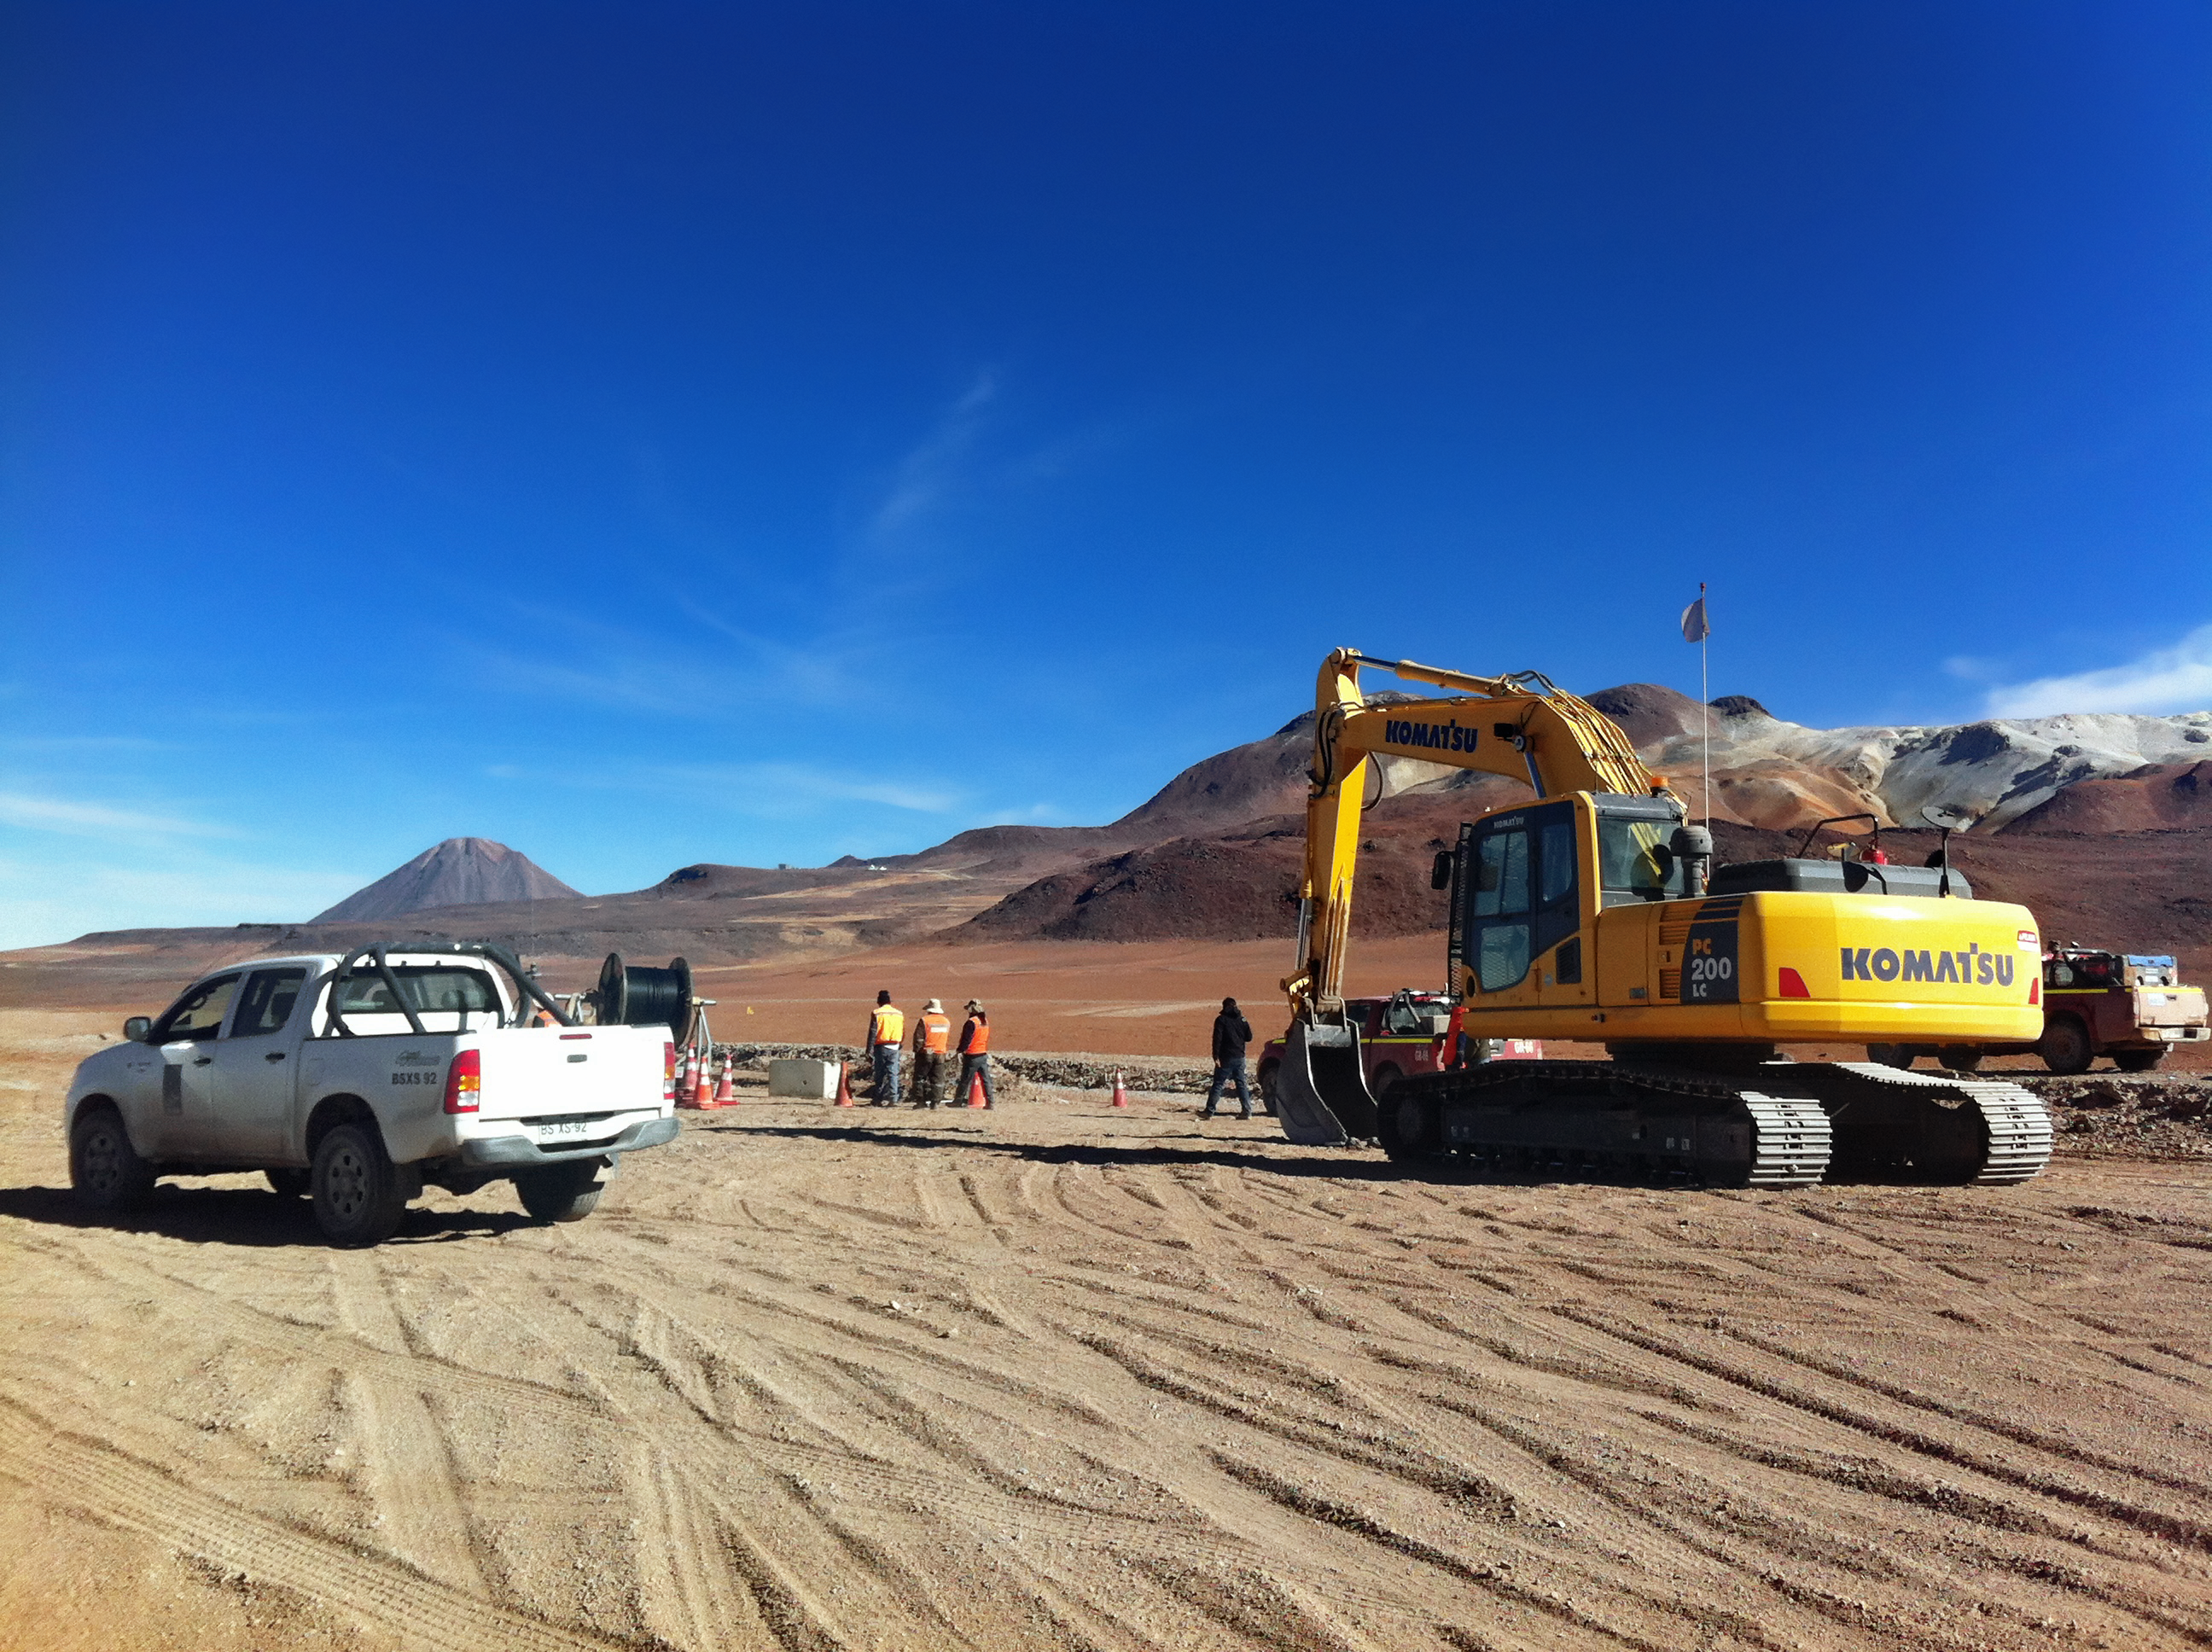

New high-speed fibre optic data link to ALMA

The Atacama Large Millimeter/submillimeter Array (ALMA) radio telescope has increased its capacity for remote transmission of data by a factor of 25. A new connection consisting of 150 kilometres of fibre optic cables has been successfully installed between the observatory — situated 34 kilometres from San Pedro de Atacama — and the city of Calama in northern Chile. From Calama, the system connects with the Corporación Red Universitaria Nacional (REUNA) network, which is already established in Antofagasta and, from there onwards, to the offices of ALMA in Santiago, through existing infrastructure (the EVALSO project).

This picture shows the fibre cable during installation.

Credit: ALMA (ESO/NAOJ/NRAO)/G. Filippi